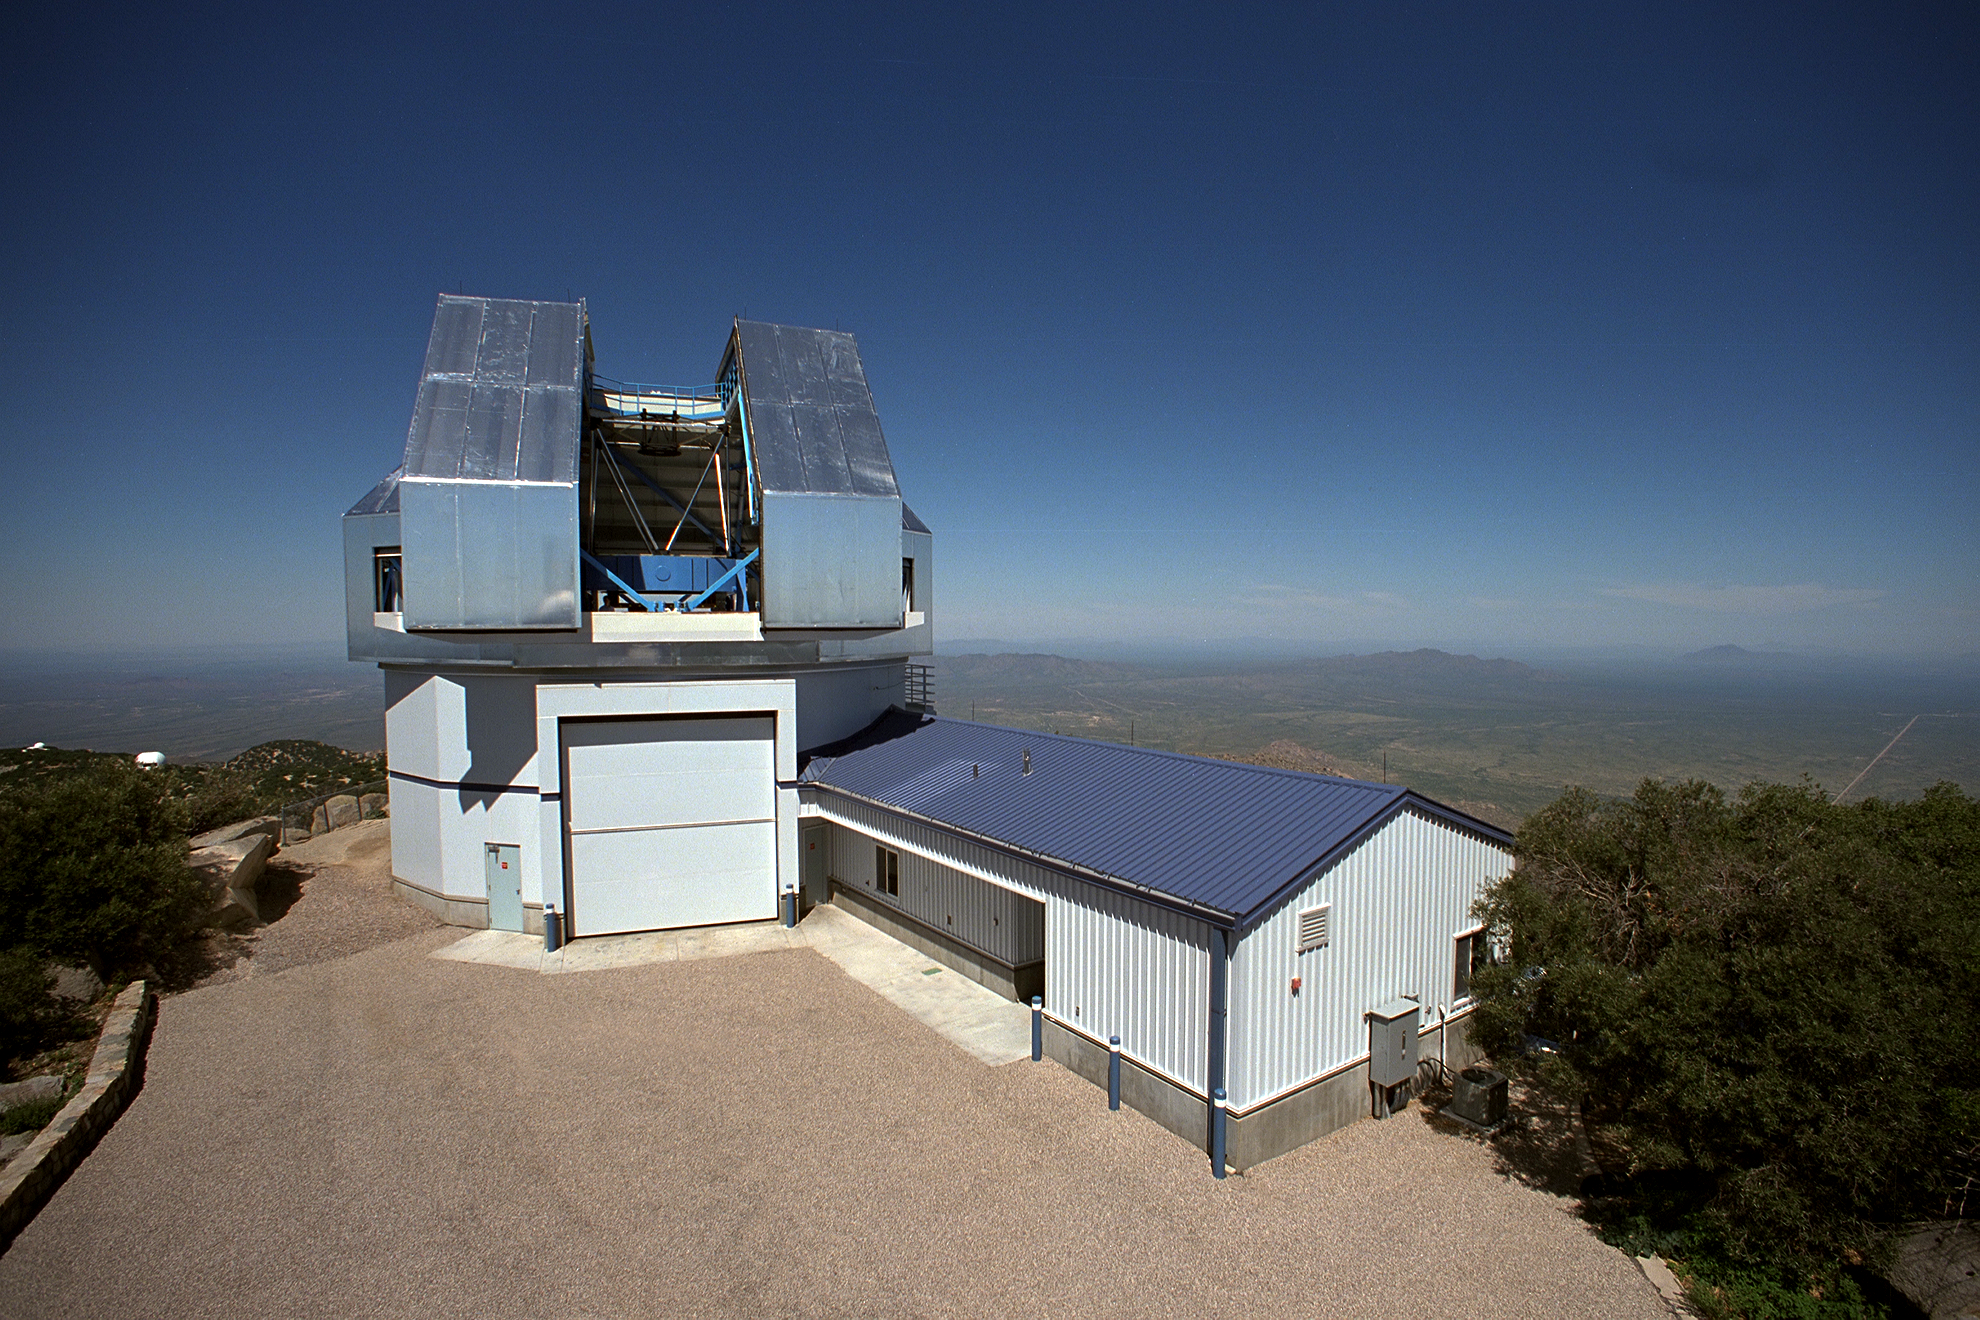

WIYN telescope

Exterior of the WIYN 3.5-meter telescope at the Kitt Peak National Observatory near Tucson, Arizona. This picture was taken from the nearby (disused) 16-inch telescope building. The dome shutters are open to reveal the telescope itself (and closed here).

Credit: NOIRLab/NSF/AURA